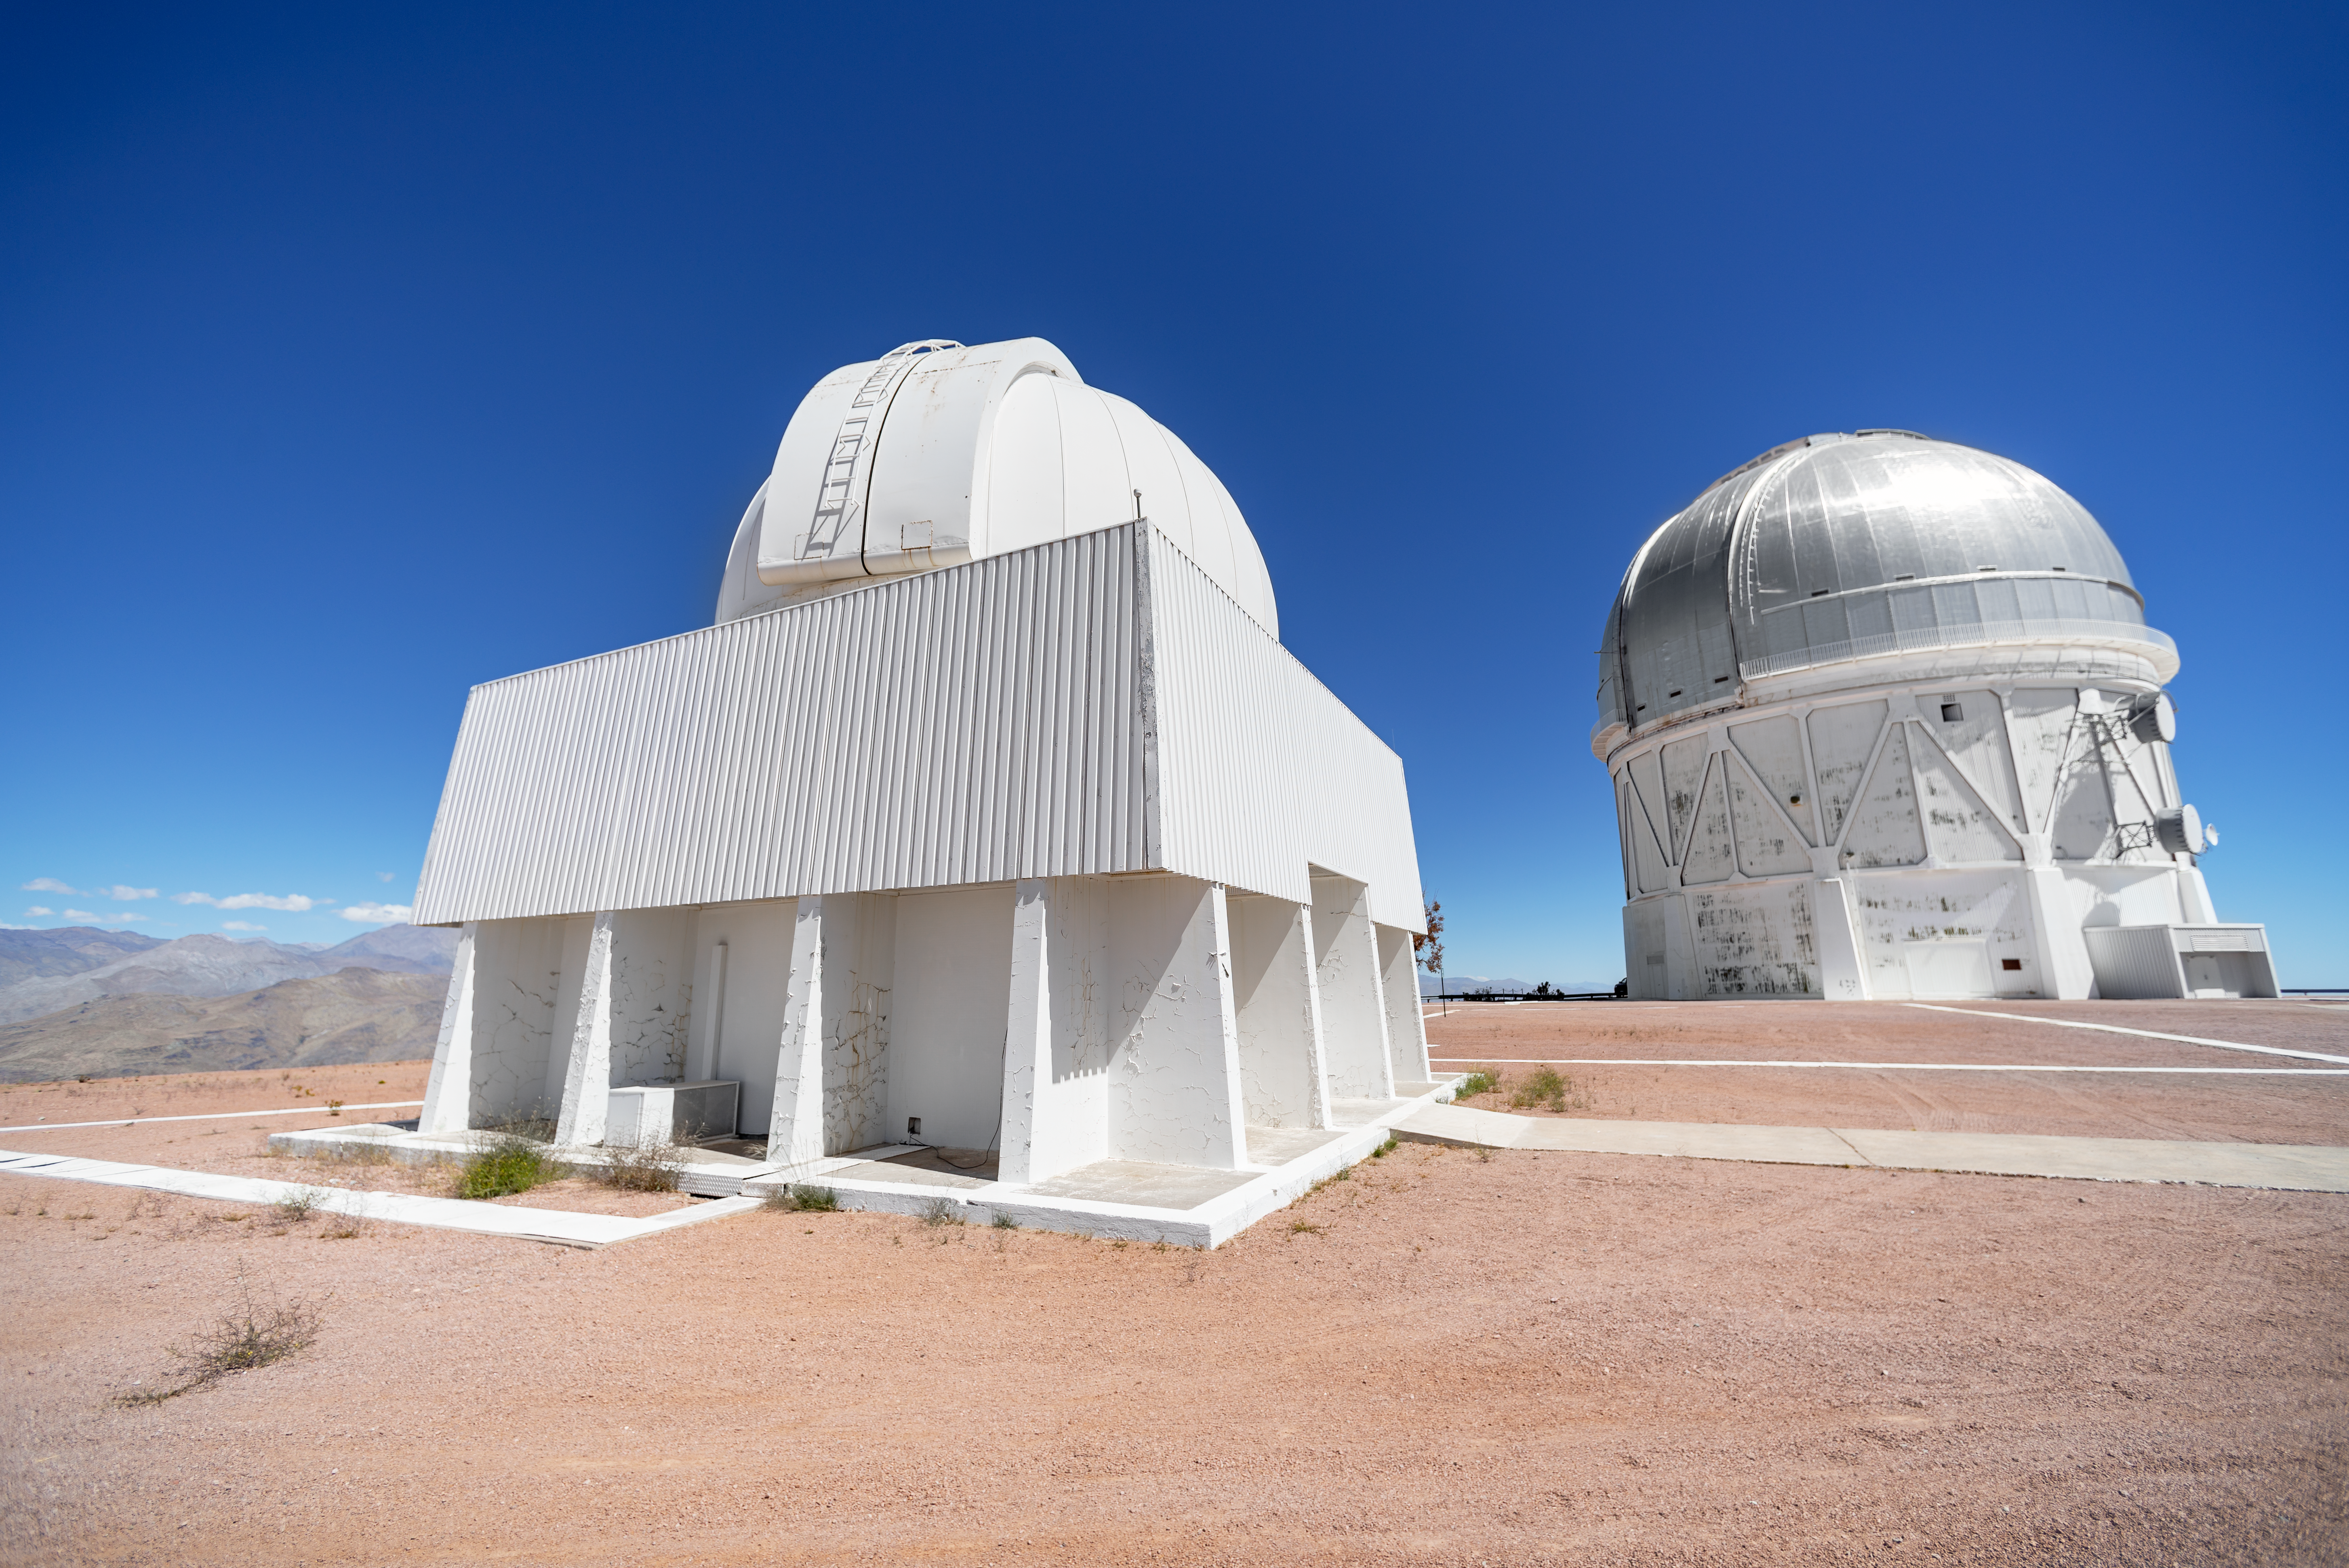

Curtis Schmidt and Víctor M. Blanco 4-meter Telescope Domes

The Curtis Schmidt Telescope dome appears in the foreground at left. The Víctor M. Blanco 4-meter Telescope dome appears in the background on the right. Both telescopes are located at Cerro Tololo Inter-American Observatory in Chile.

Credit: CTIO/NOIRLab/NSF/AURA